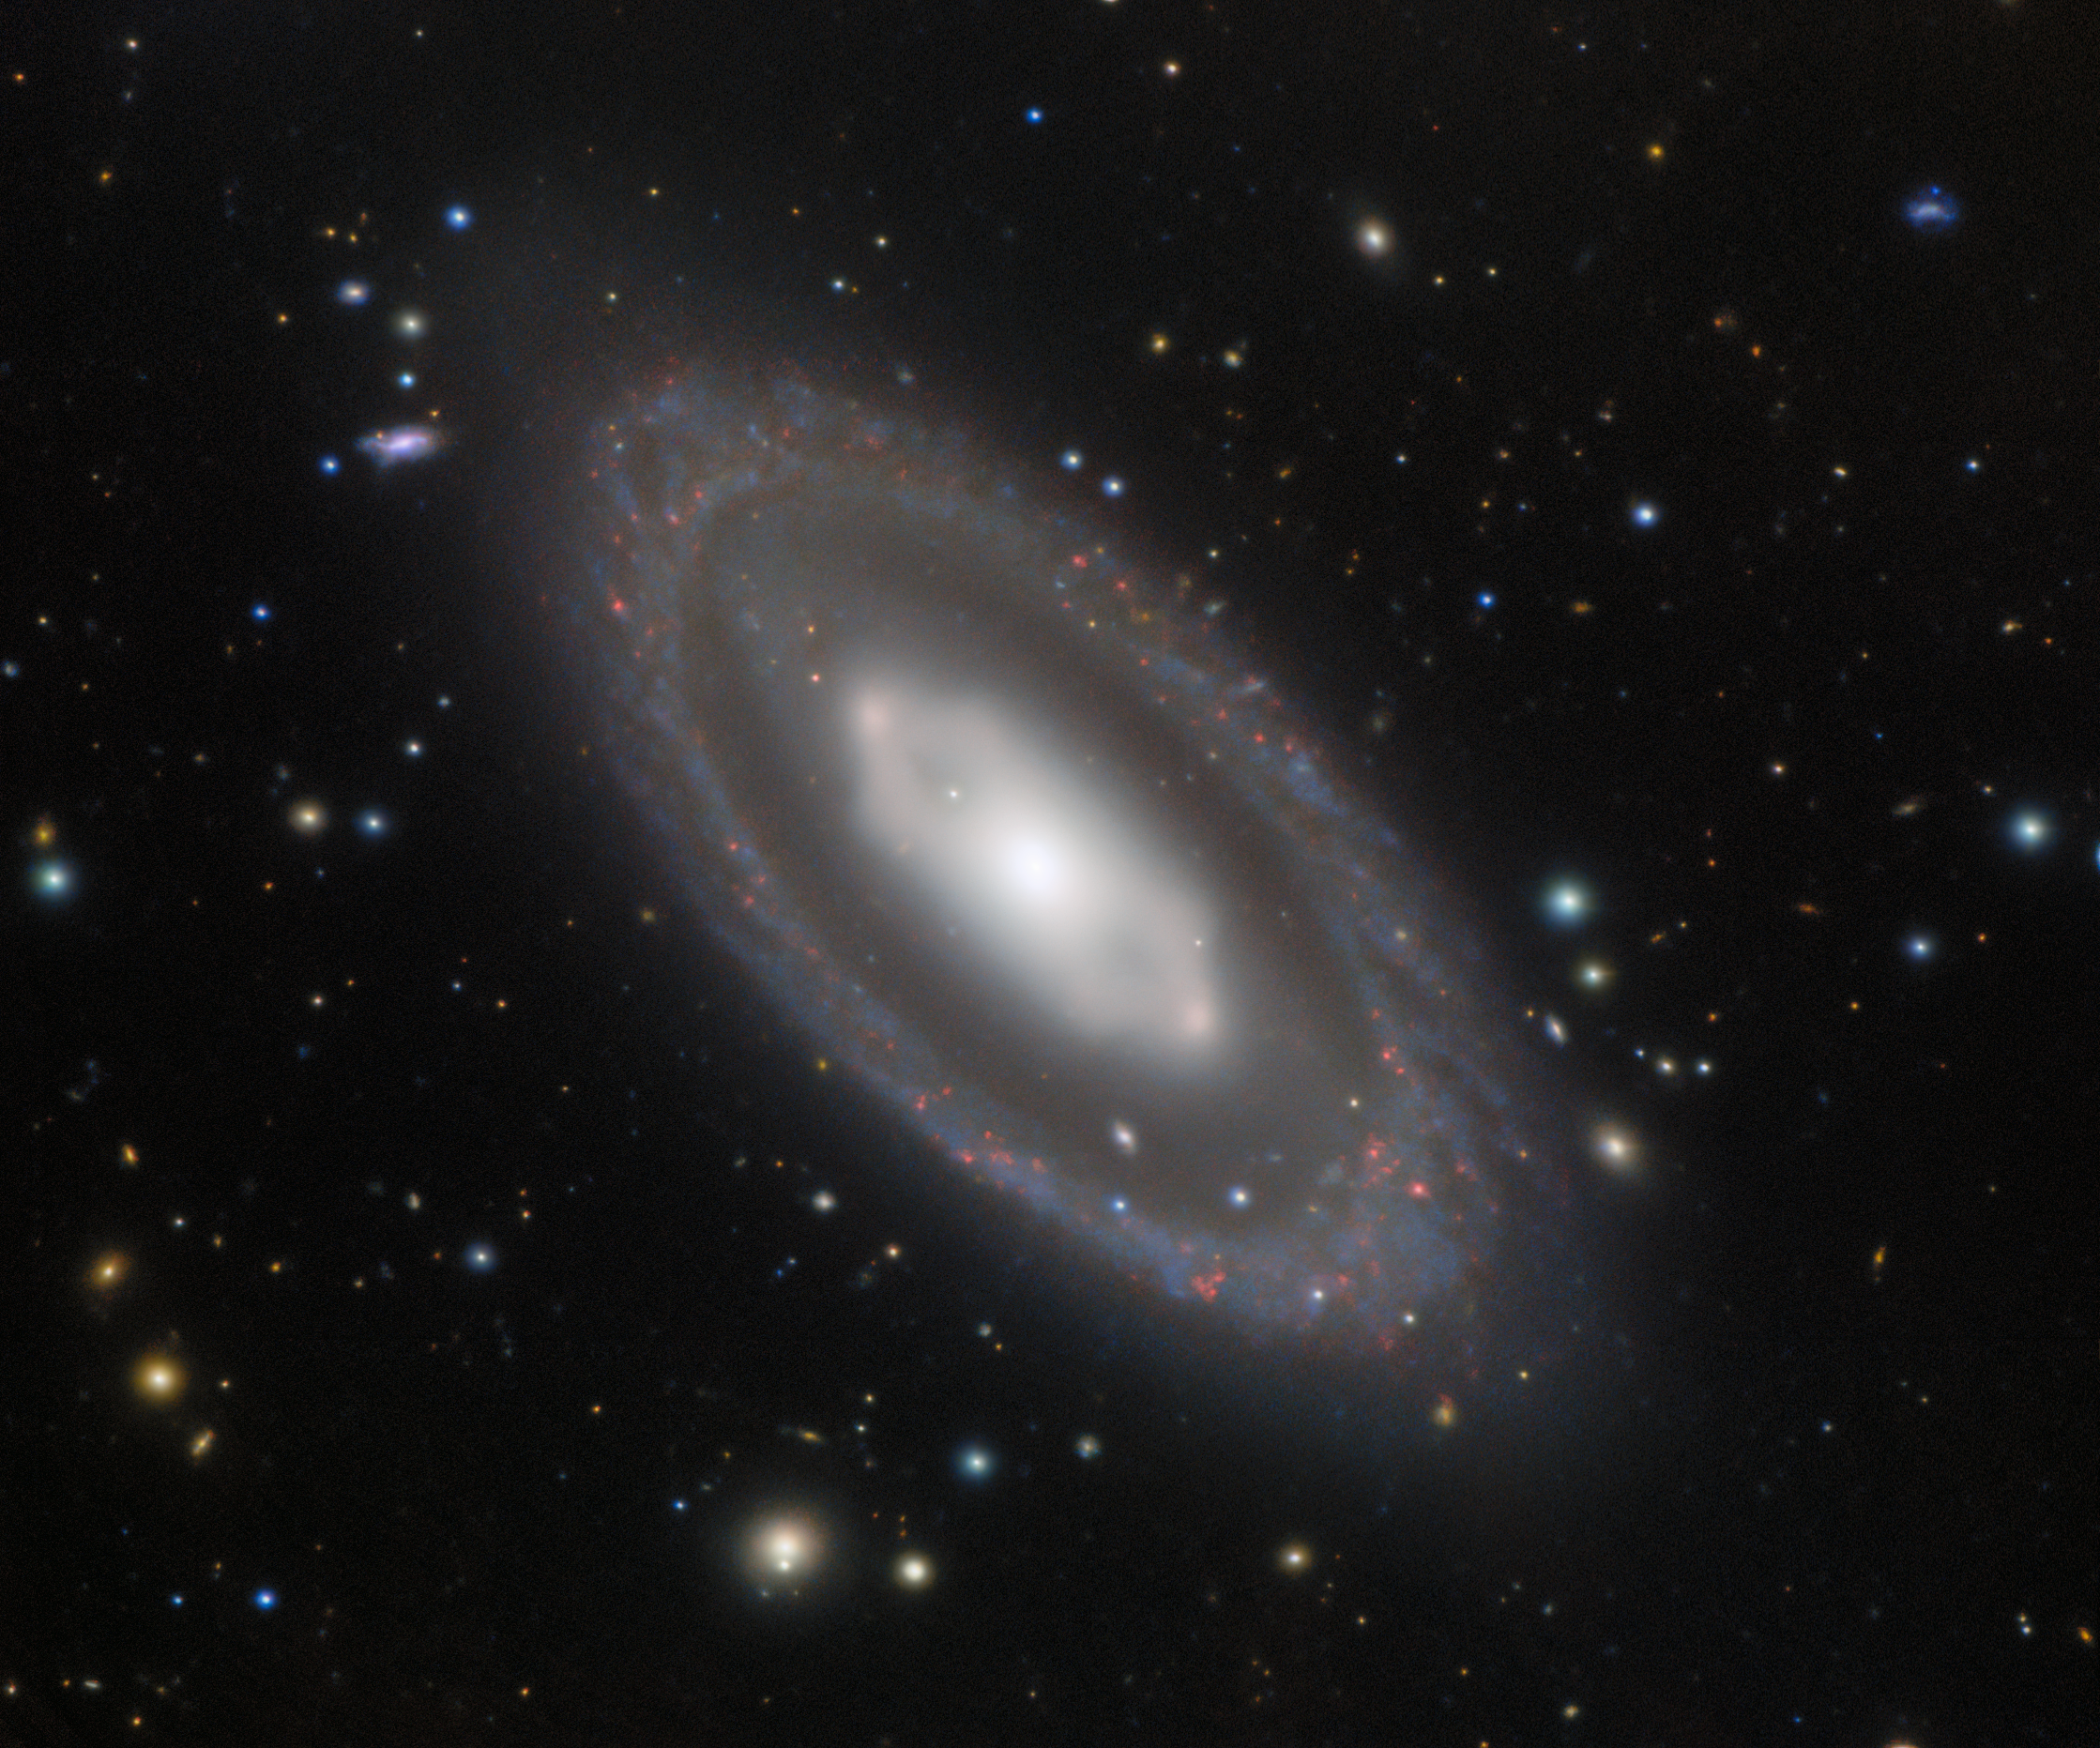

A Hexagonal Galactic Center

NGC 7020, a barred lenticular galaxy in the southern constellation Pavo, holds a geometric mystery. Clear but subtle in this image from Gemini South, one half of the International Gemini Observatory, a Program of NSF NOIRLab, the core of NGC 7020 is visibly hexagonal in shape. A hexagon is not a common shape for any celestial body, let alone an entire galaxy. To form a hexagonal structure such as this, a considerable number of stars must orbit in a very narrow band. This orbital path includes two denser regions of stars seen on the left and right sides of the hexagon, which are known as “ansae”. NGC 7020’s unusual shape seems to be the product of a very rare orbital resonance, or an as-yet-unknown phenomenon.

The 8-meter Gemini South telescope is located on Cerro Pachón in the Chilean Andes. Along with the other half of the international Gemini observatory, Gemini North in Hawai‘i, these two telescopes give us a deep view of the entire night sky.

Credit: International Gemini Observatory/NOIRLab/NSF/AURA/H. Dottori, R. J. Díaz, G. Gimeno Image processing: T.A. Rector (University of Alaska Anchorage/NSF NOIRLab), M. Zamani (NSF NOIRLab) & D. de Martin (NSF NOIRLab)